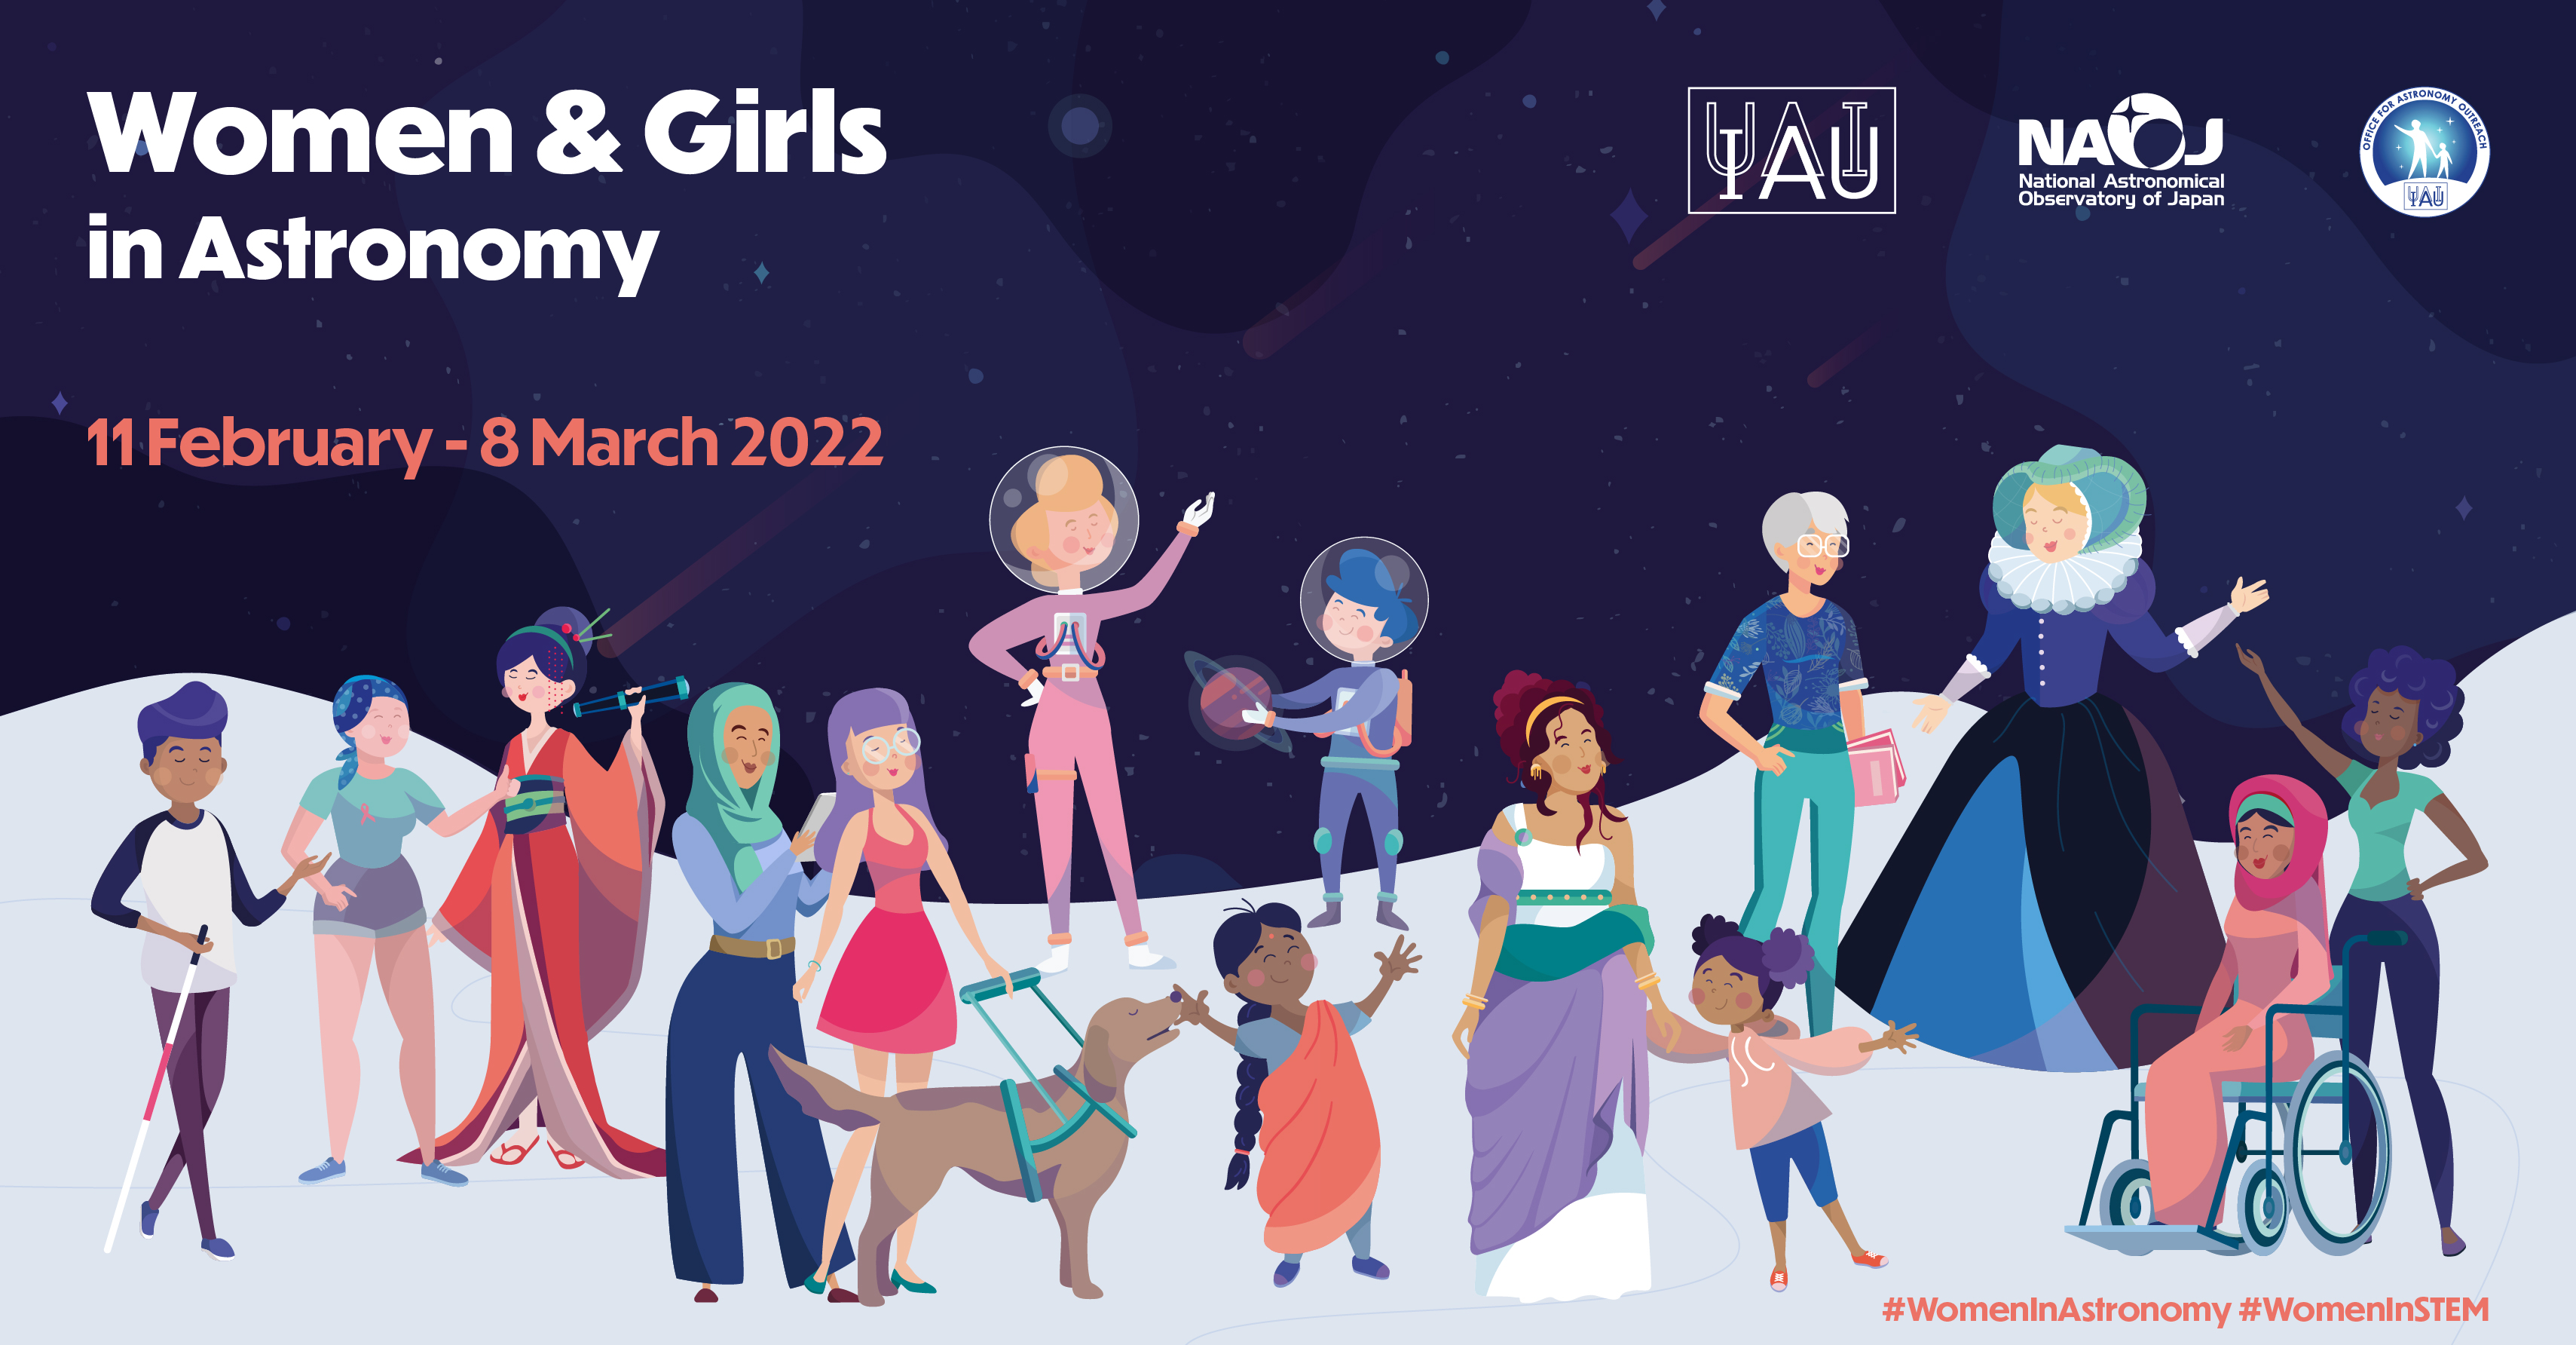

Women and Girls in Astronomy project poster

Women and Girls in Astronomy project poster.

Credit: IAU